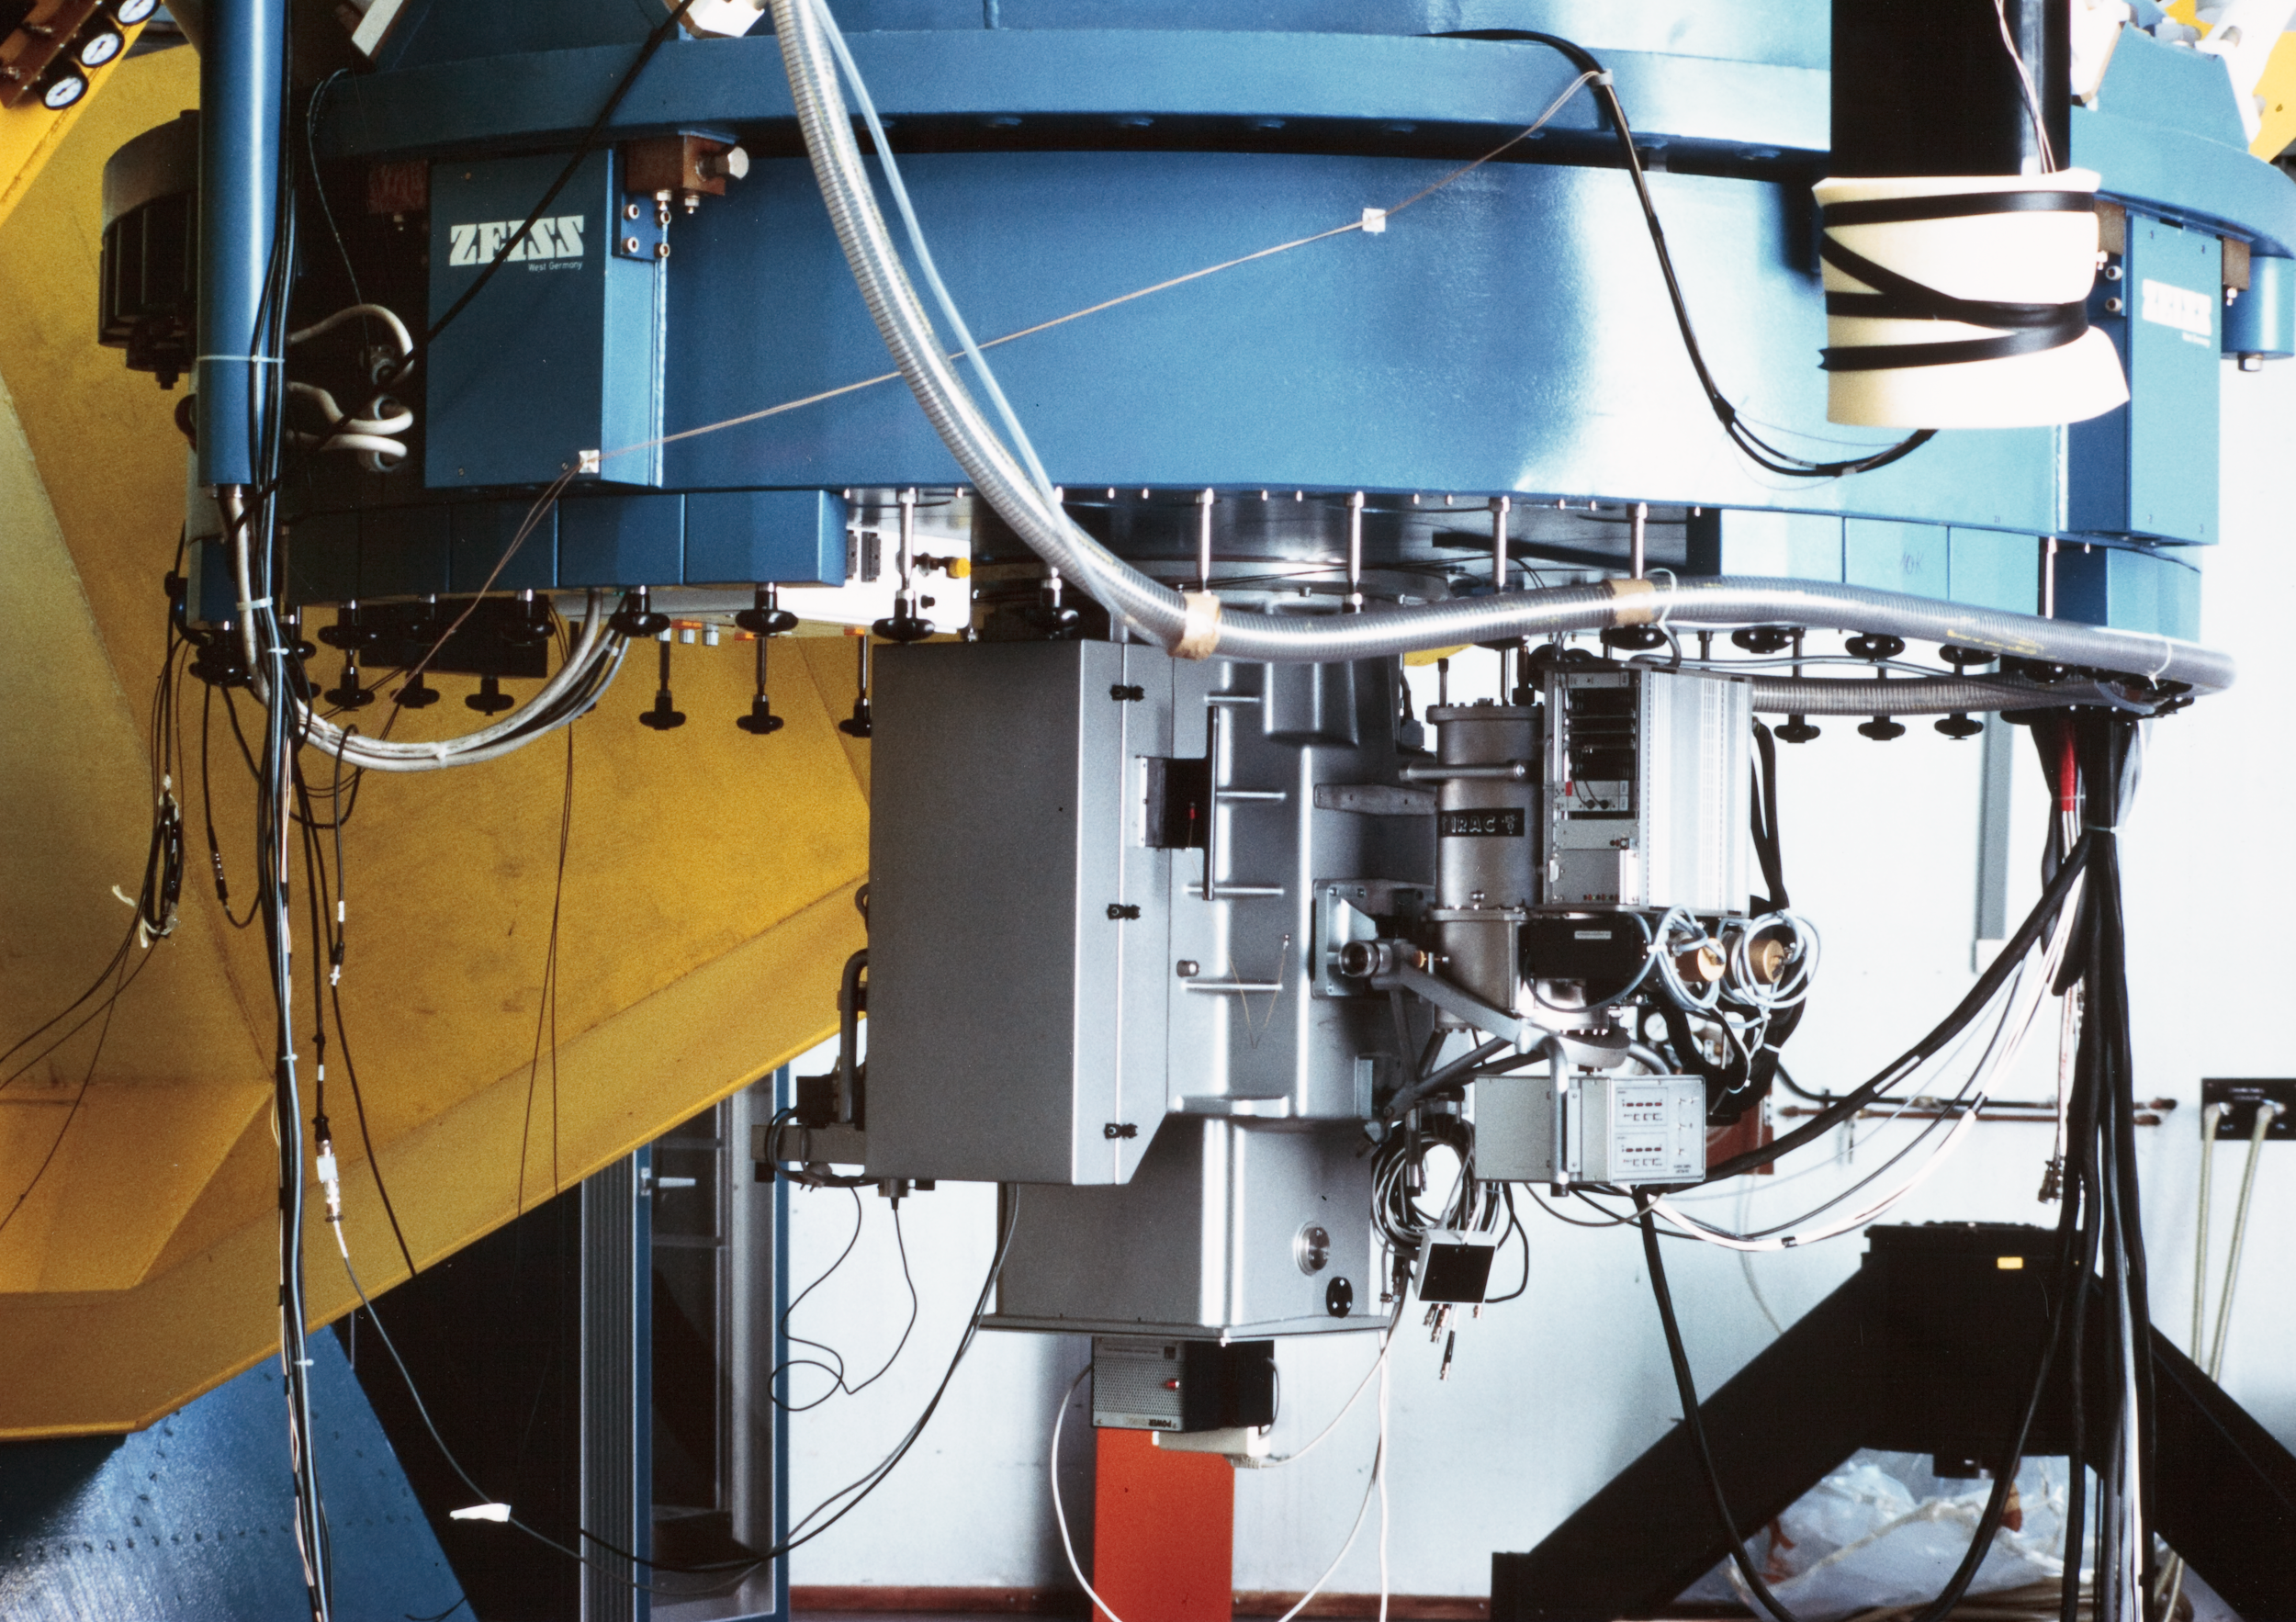

Decommissioned IR instrument

This image shows a now decommissioned Infrared instrument that was used at La Silla Observatory.

Credit: ESO